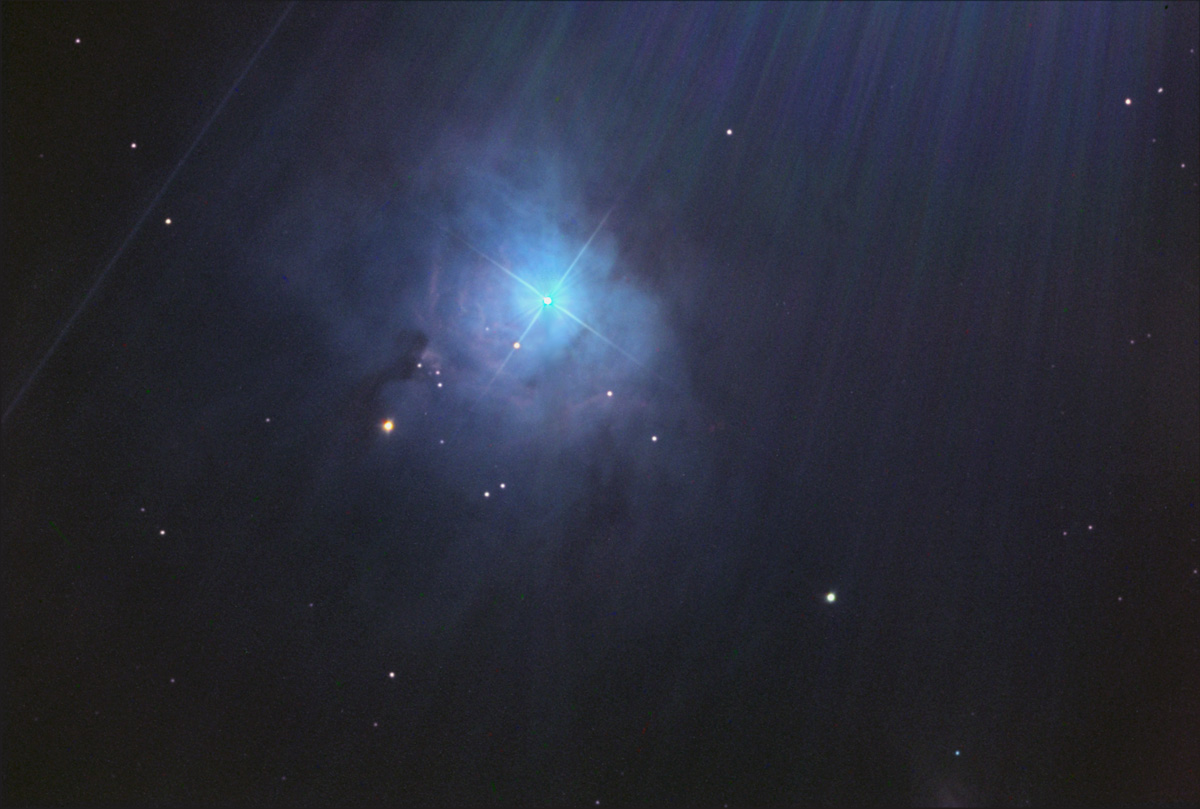

NGC 2023

This nebula surrounds a large B type star at a distance of 1600 light years from the sun. B type stars typically have a surface temperature somewhere in the range of 11,000 - 25,000 Kelvins. In comparison the sun has a temperature of 5,000 Kelvins. This star forming region has a particle density of 5000 particles per cubic centimeter. The interstellar medium (the space between stars) within our own galaxy averages 1 particle per cubic centimeter. Compare that with air near the surface of the Earth which averages 100,000,000,000,000,000,000 molecules per cubic centimeter!

This image was taken as part of Advanced Observing Program (AOP) program at Kitt Peak Visitor Center during 2014.

Credit: KPNO/NOIRLab/NSF/AURA/Adam Block